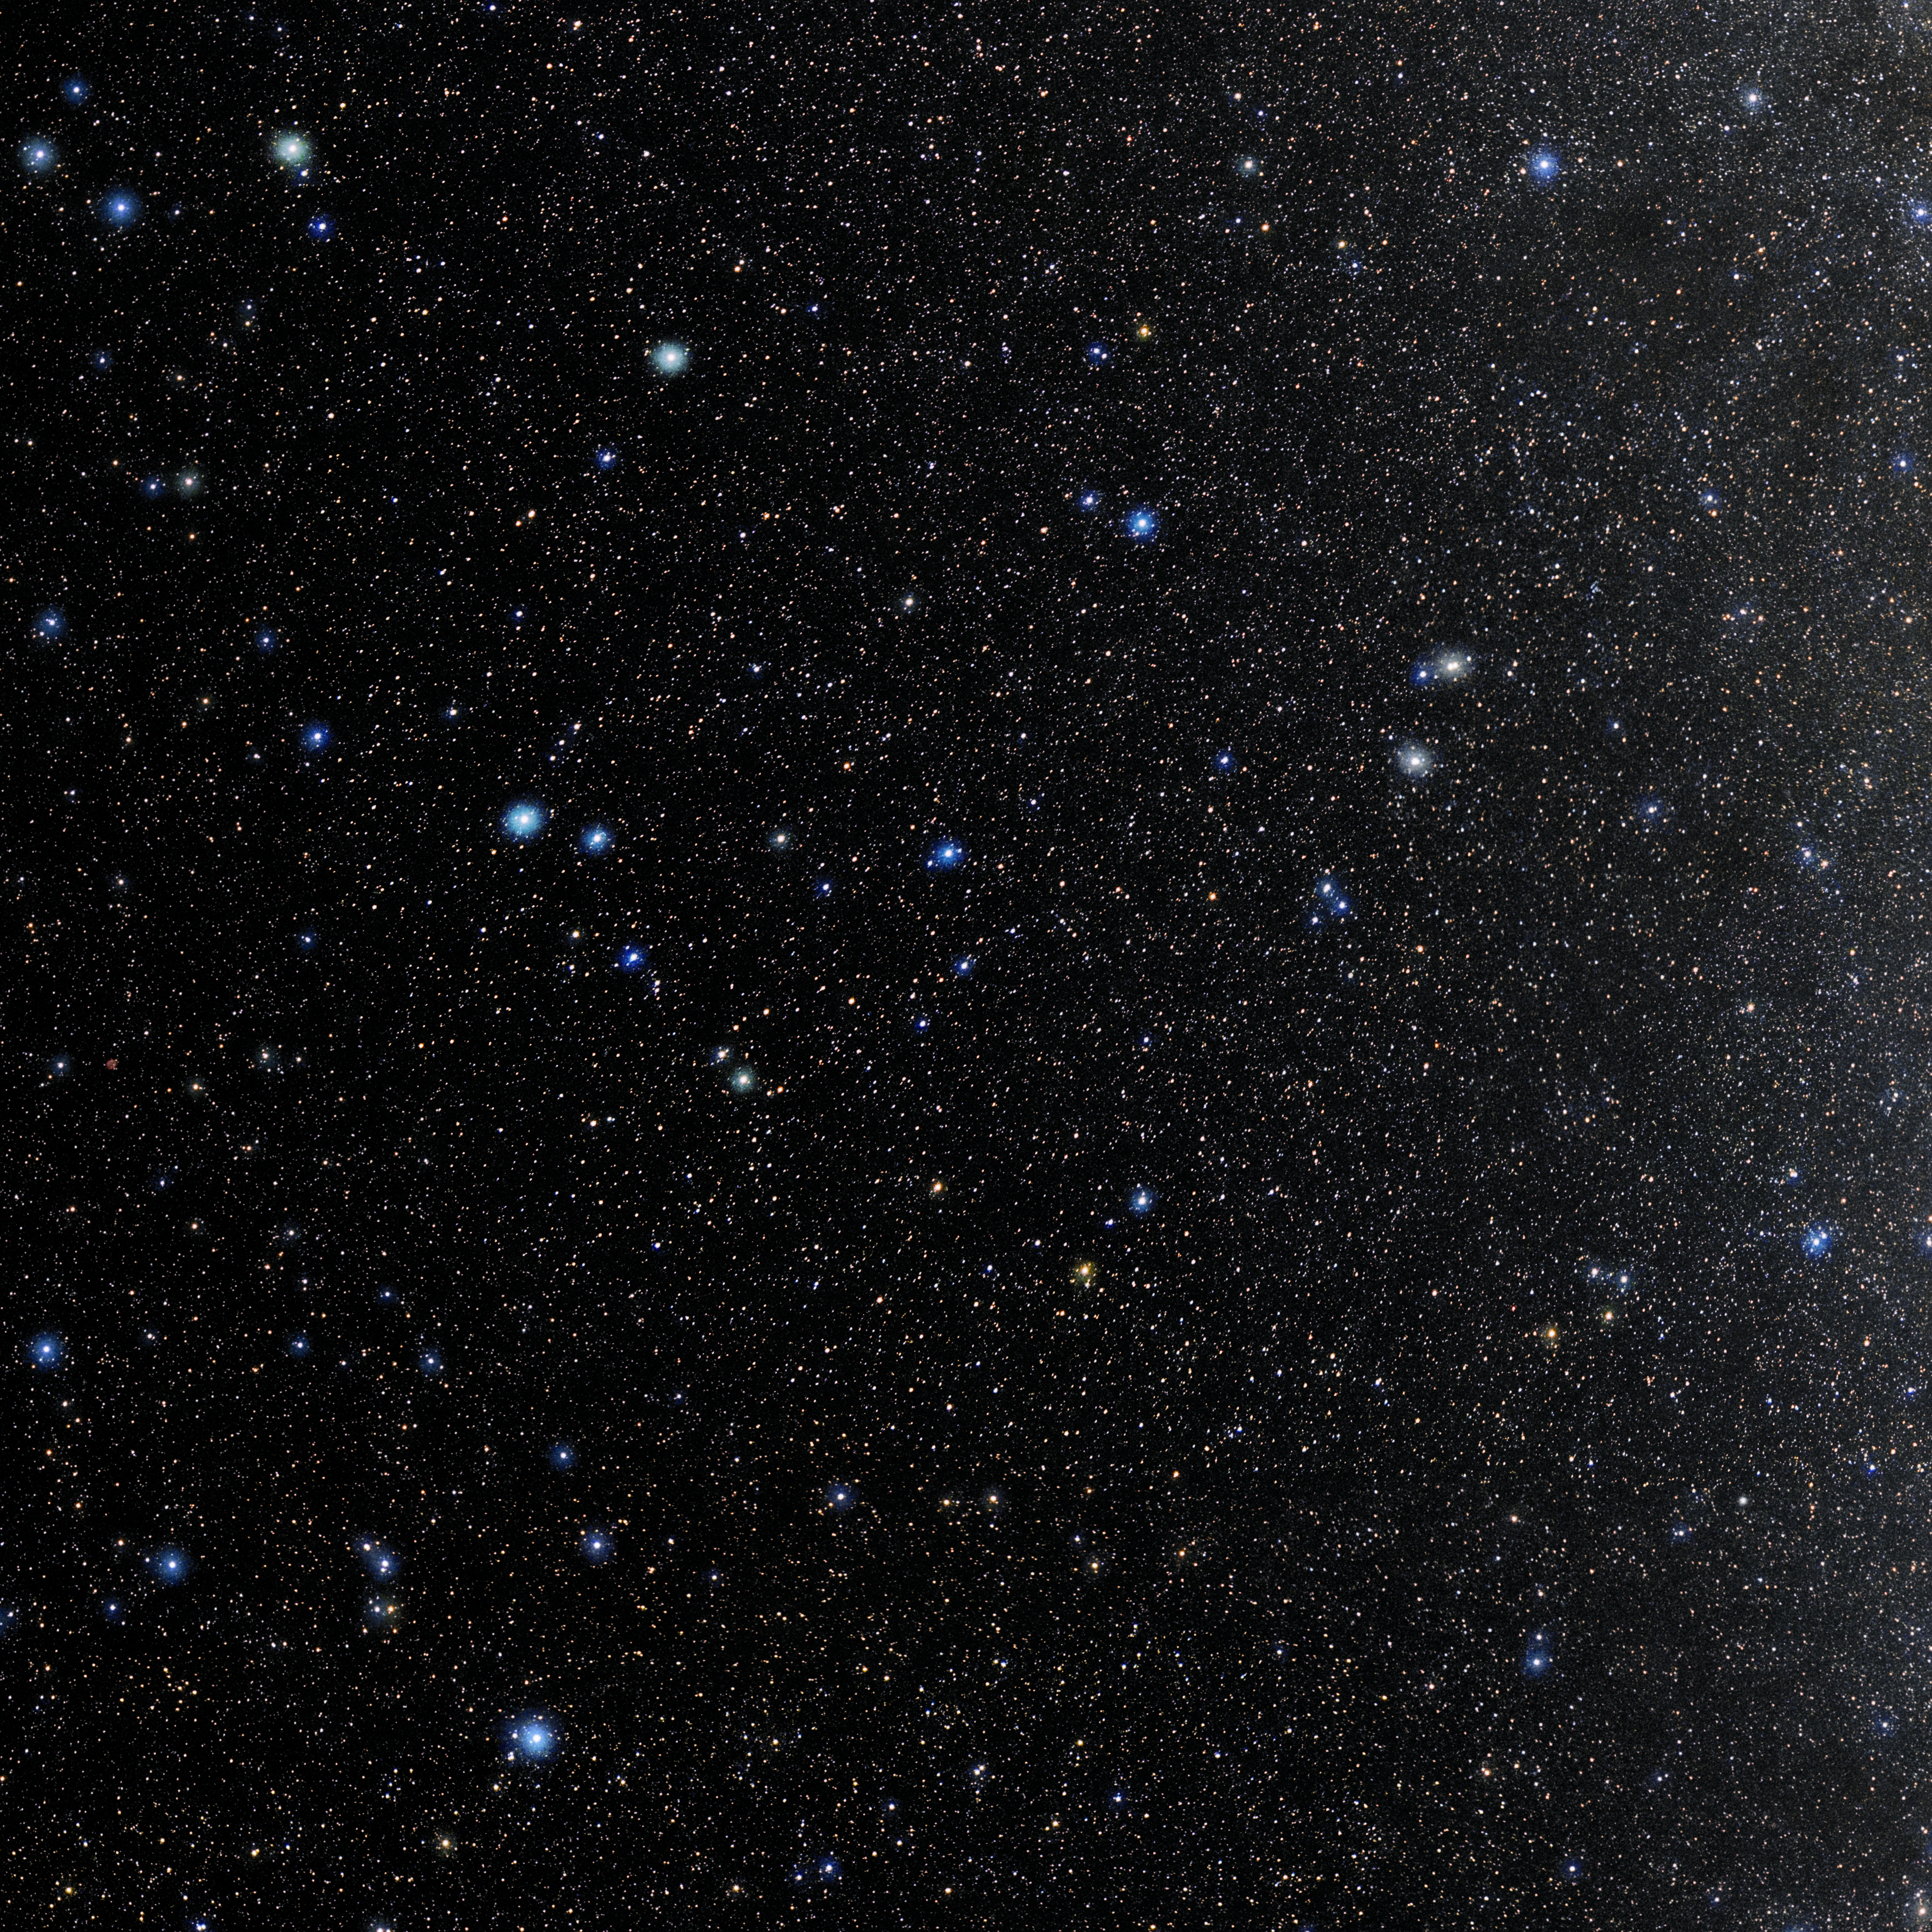

Capricornus

Photo of the constellation Capricornus produced by NOIRLab in collaboration with Eckhard Slawik, a German astrophotographer. Here is the annotated version.

Credit: E. Slawik/NOIRLab/NSF/AURA/M. Zamani